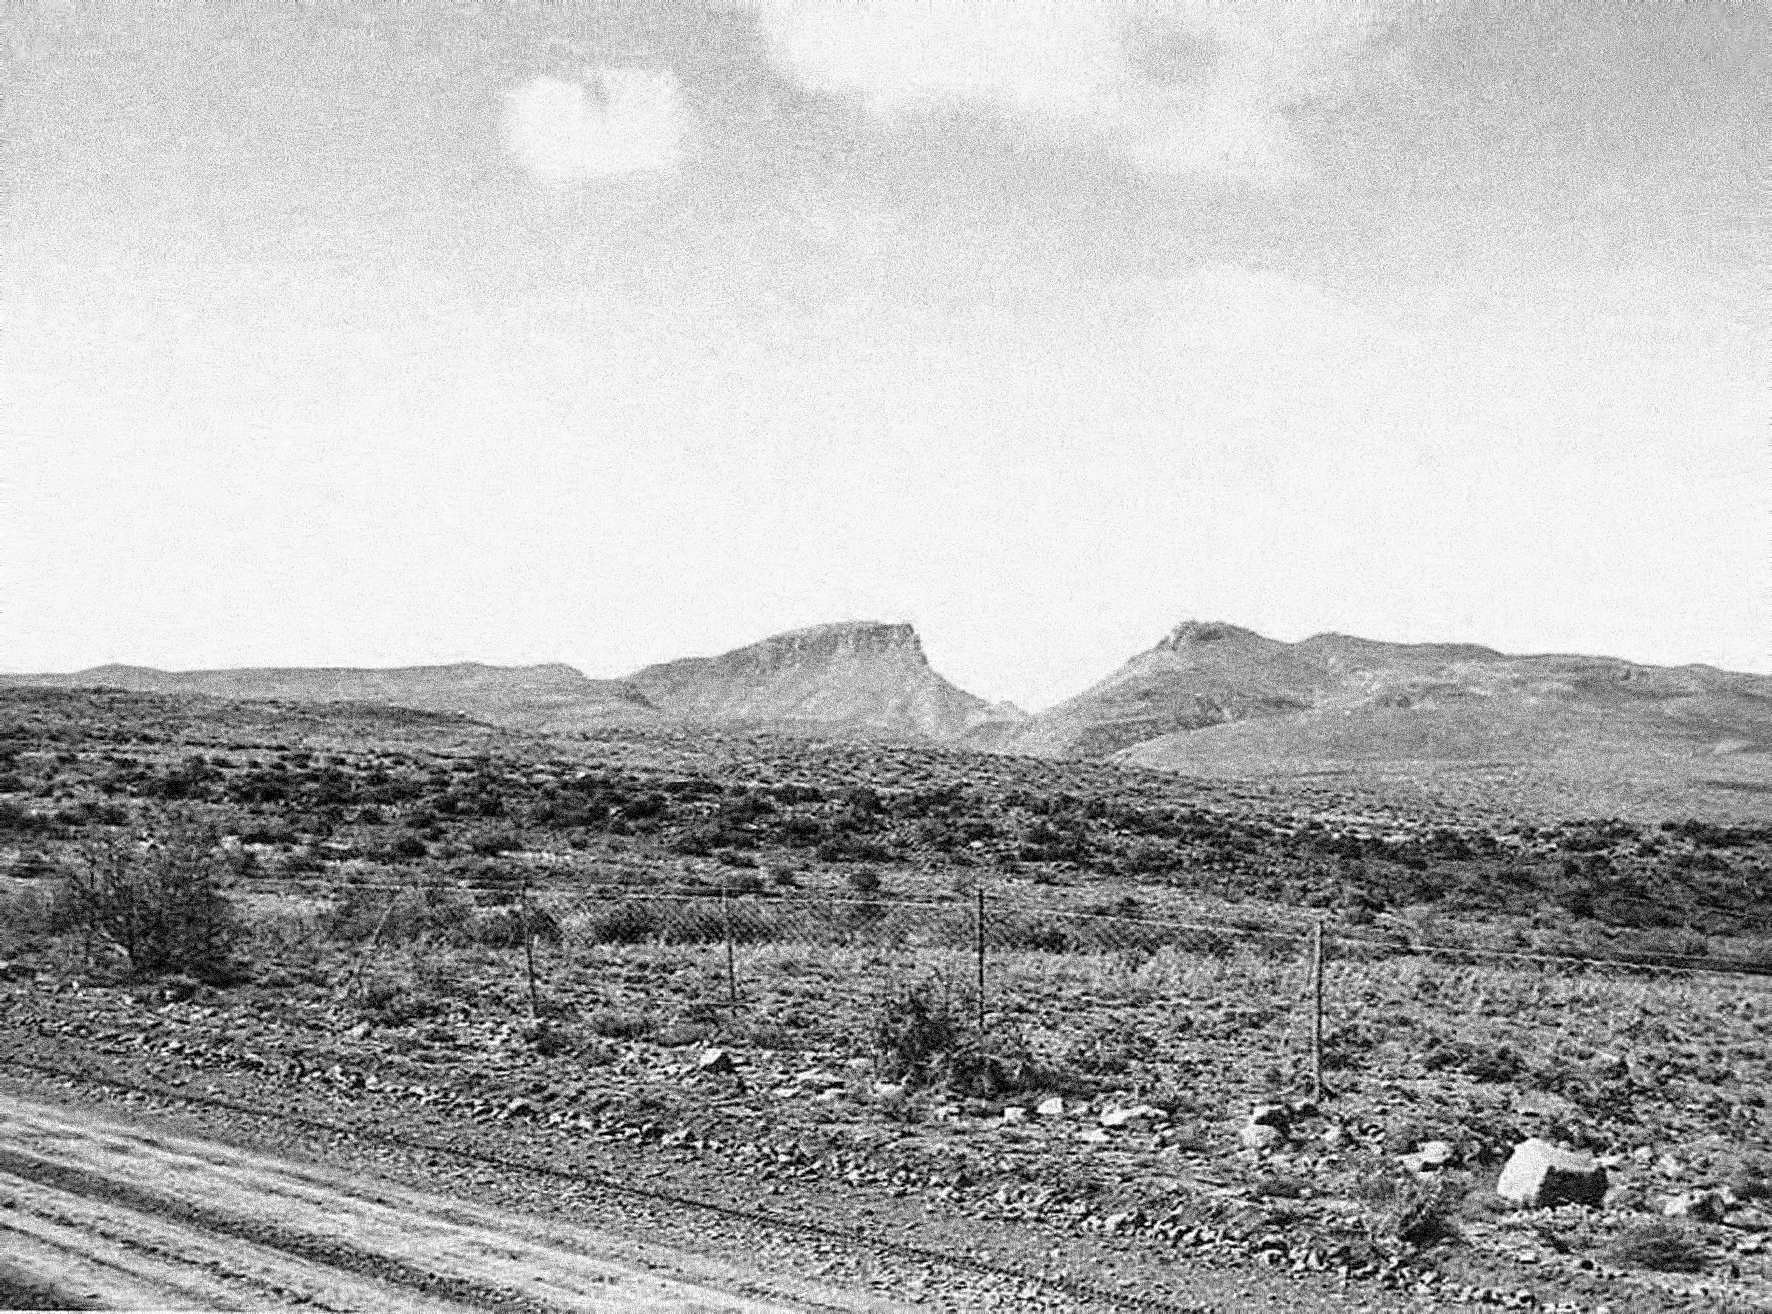

View of Flathill observing site

Image of the Flathill observing site in South Africa from ESO’s testing expedition in the early 1960s.

Credit: ESO/J.Doornenbal